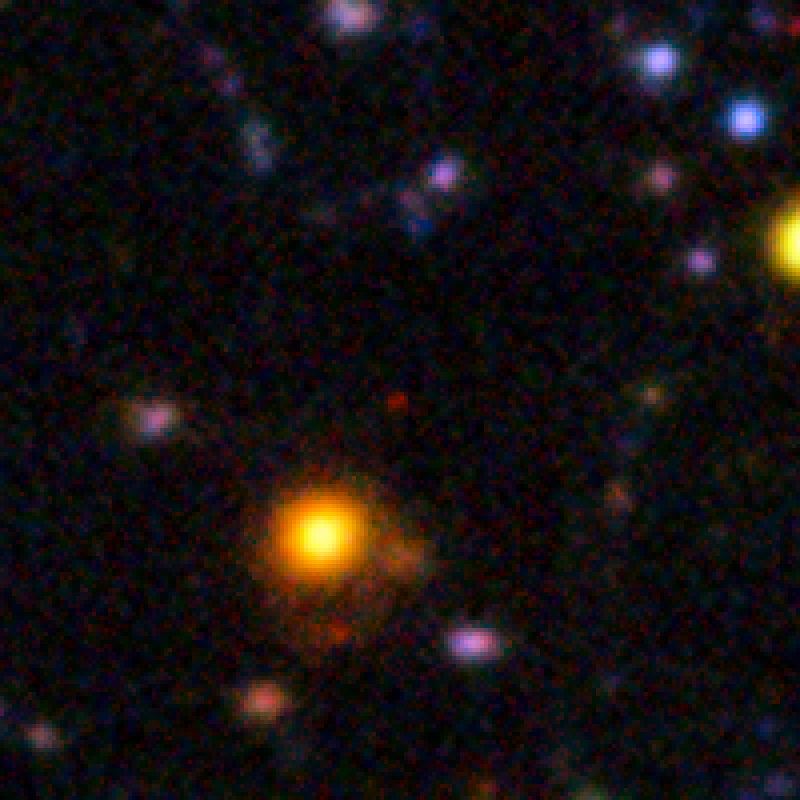

A galaxy seen when the Universe was only 840 million years old

The red speck at the centre of this very deep image from the ESO Very Large Telescope shows the galaxy NTTDF-6345, one of the most distant ever to have had its distance measured accurately. This extremely faint object is one of five that have been used to chart the timeline of the reionisation of the Universe about 13 billion years ago.

Credit: ESO/ L. Pentericci